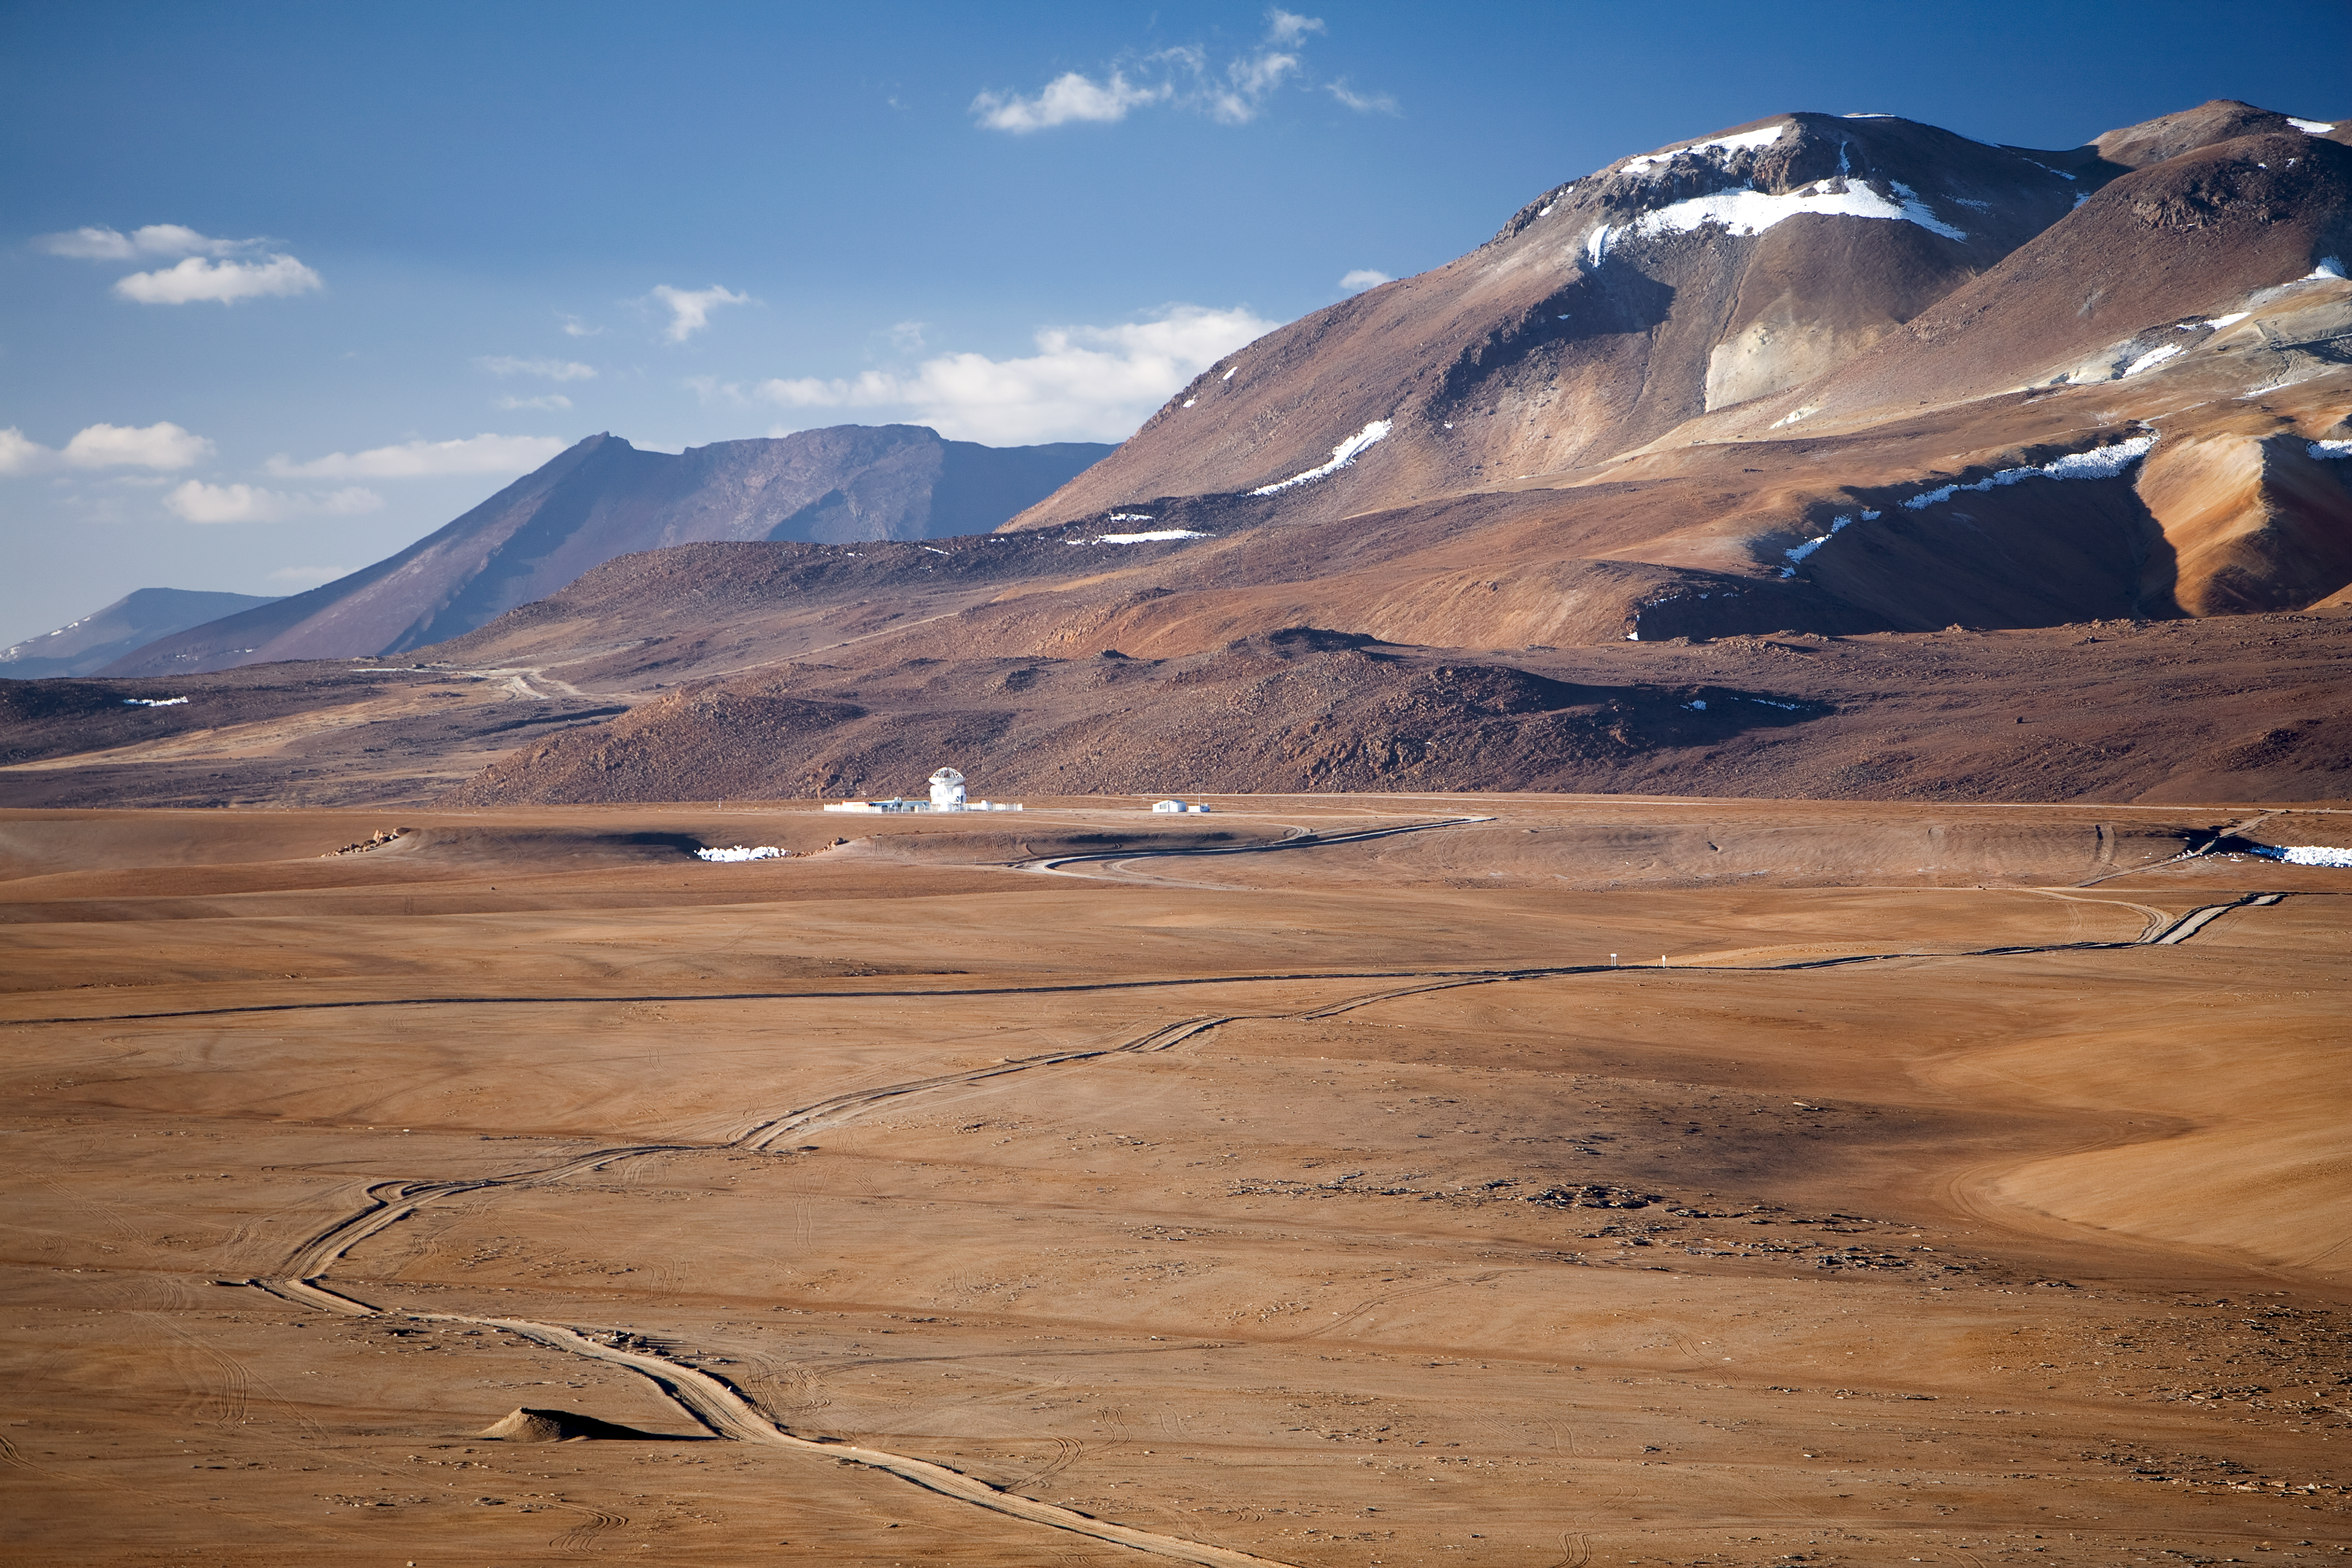

APEX on Chajnantor

Breathtaking landscape on the Chajnantor plateau, located at 5000 metres altitude in the Chilean Andes, some 50 km away from S. Pedro de Atacama. Its elevation and dryness make Chajnantor one of the best sites on Earth for submillimetre-wavelength astronomical observations. In this beautiful view towards the north, the APEX 12-metre telescope is visible. The path connects APEX to the ALMA Technical Building. ALMA, the Atacama Large Millimeter/submillimeter Array, is the largest astronomical project in existence and it is currently under construction on the Chajnantor plateau.

Credit: ESO